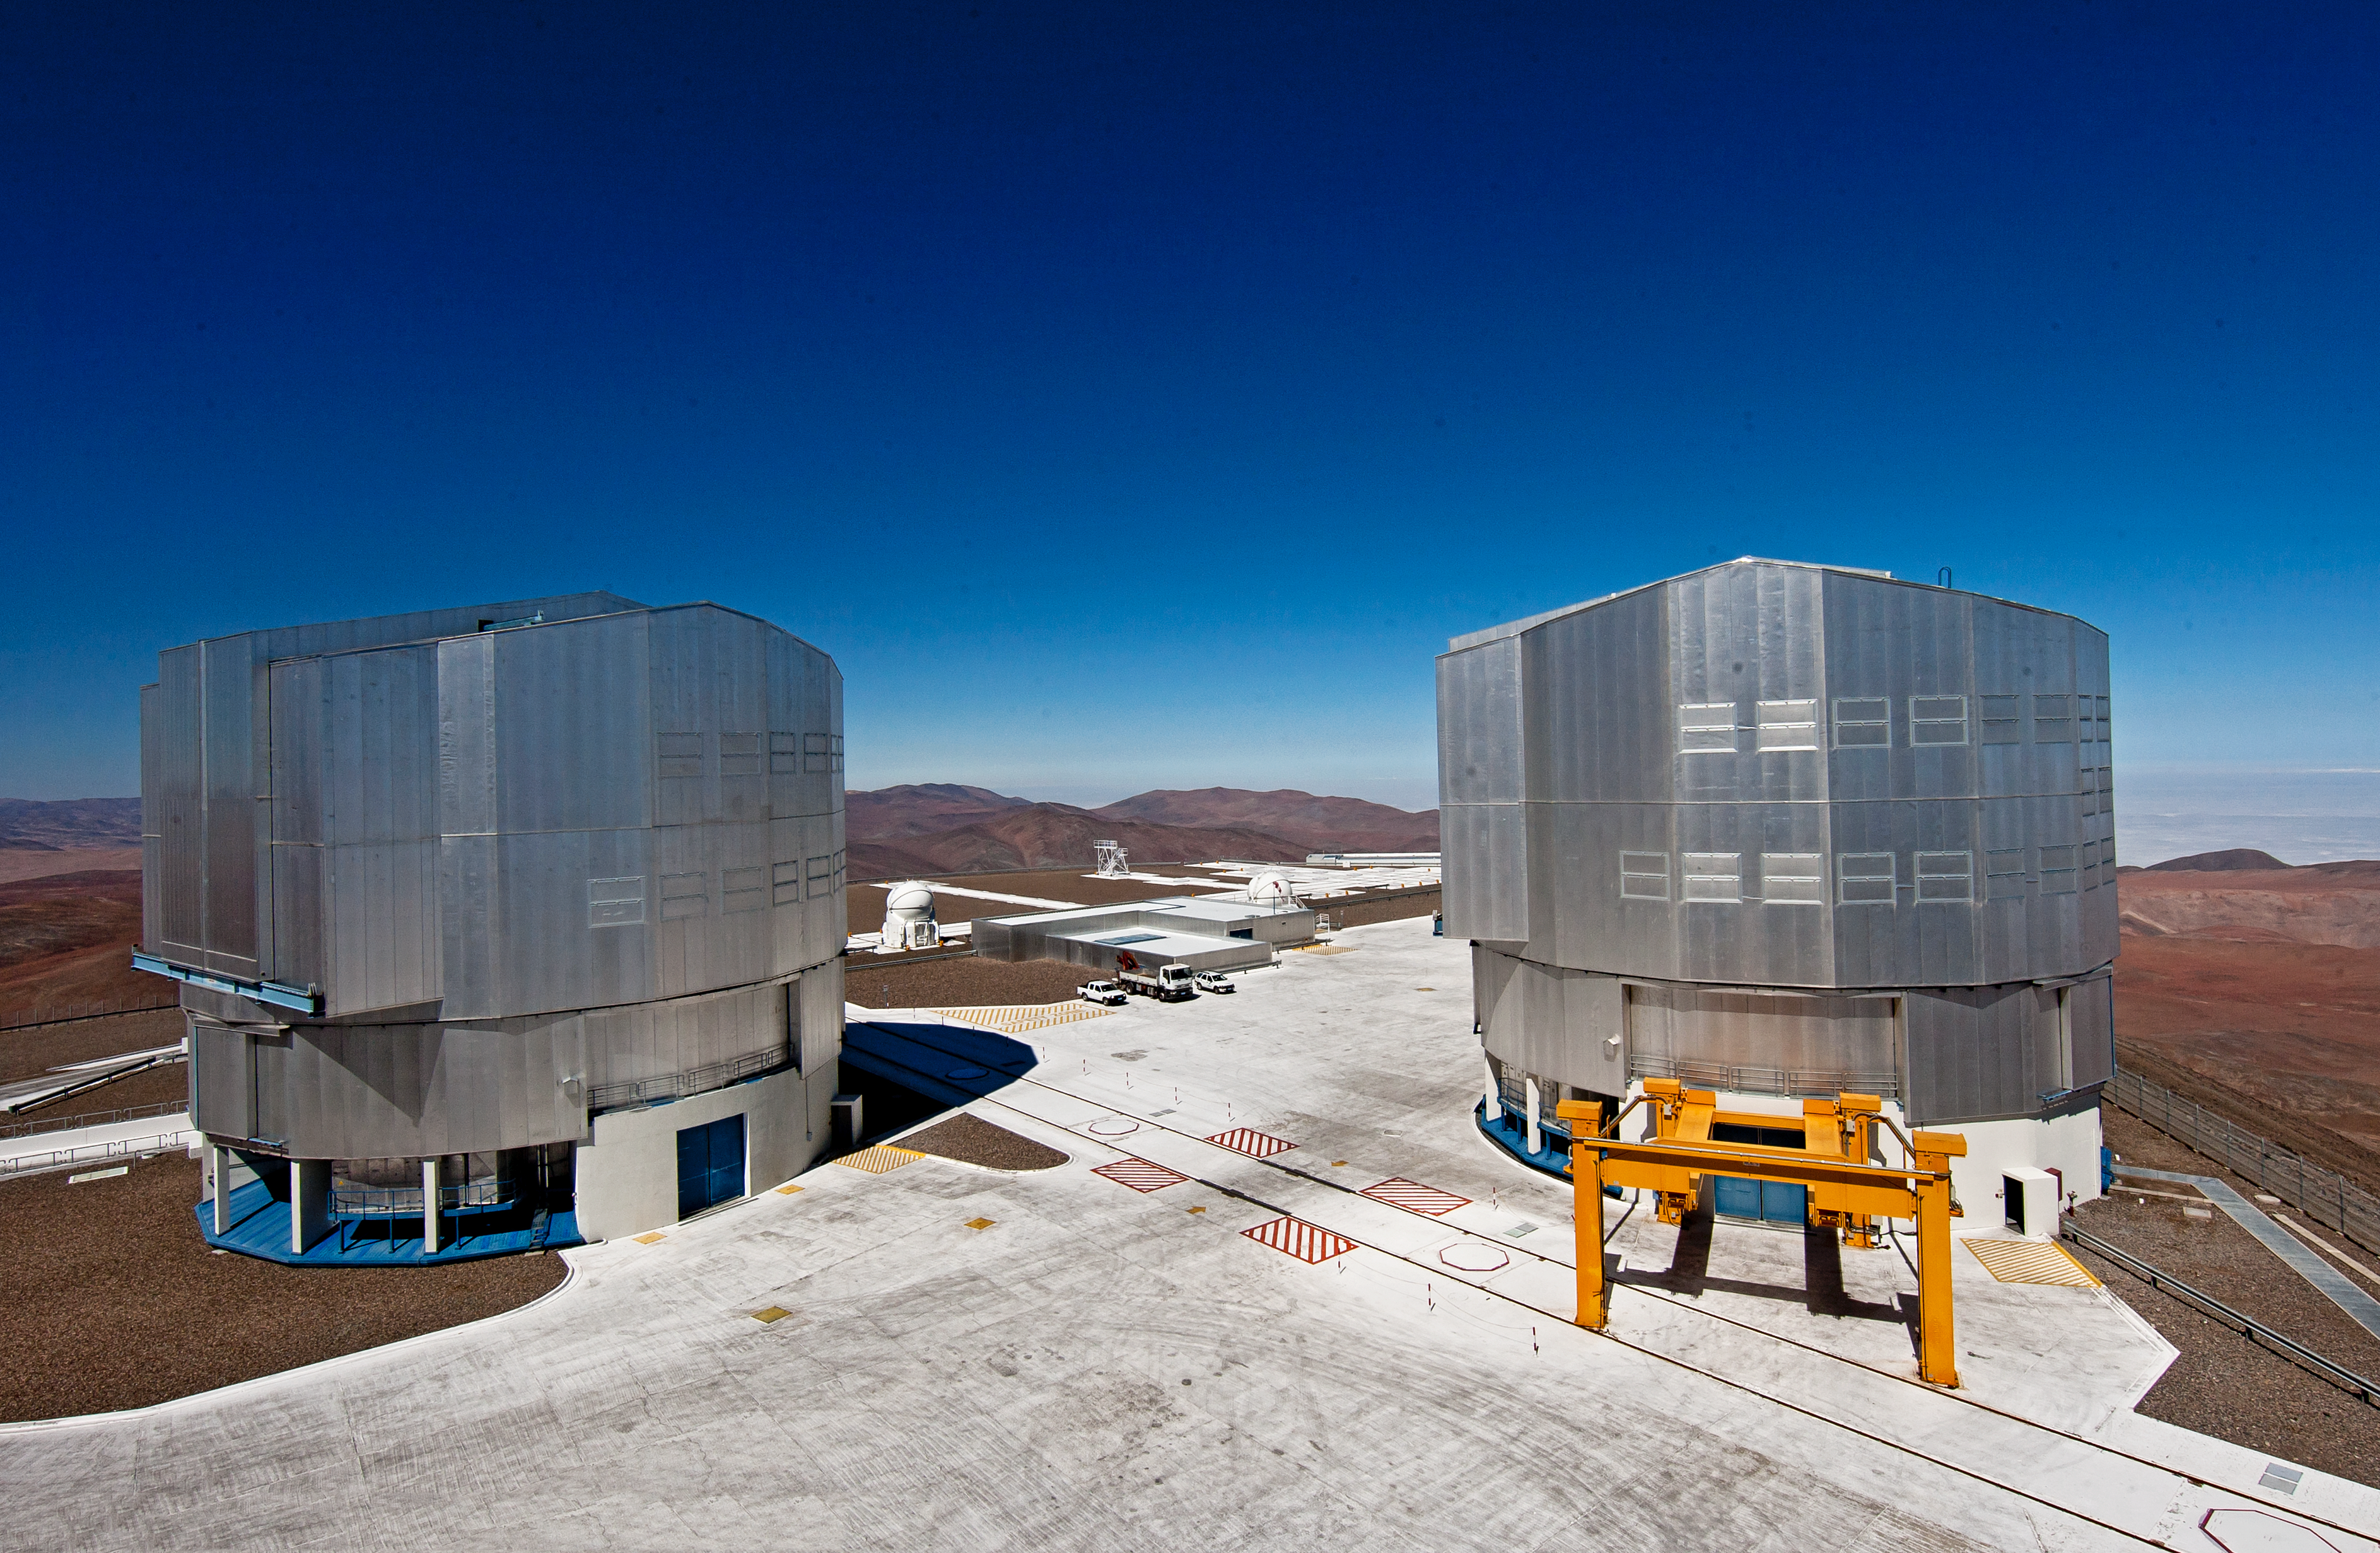

Unit Telescopes of the Very Large Telescope

Unit Telescope 4 on the left, also known as Yepun and Unit Telescope 3 on the left, known as Melipal.

Credit: ESO